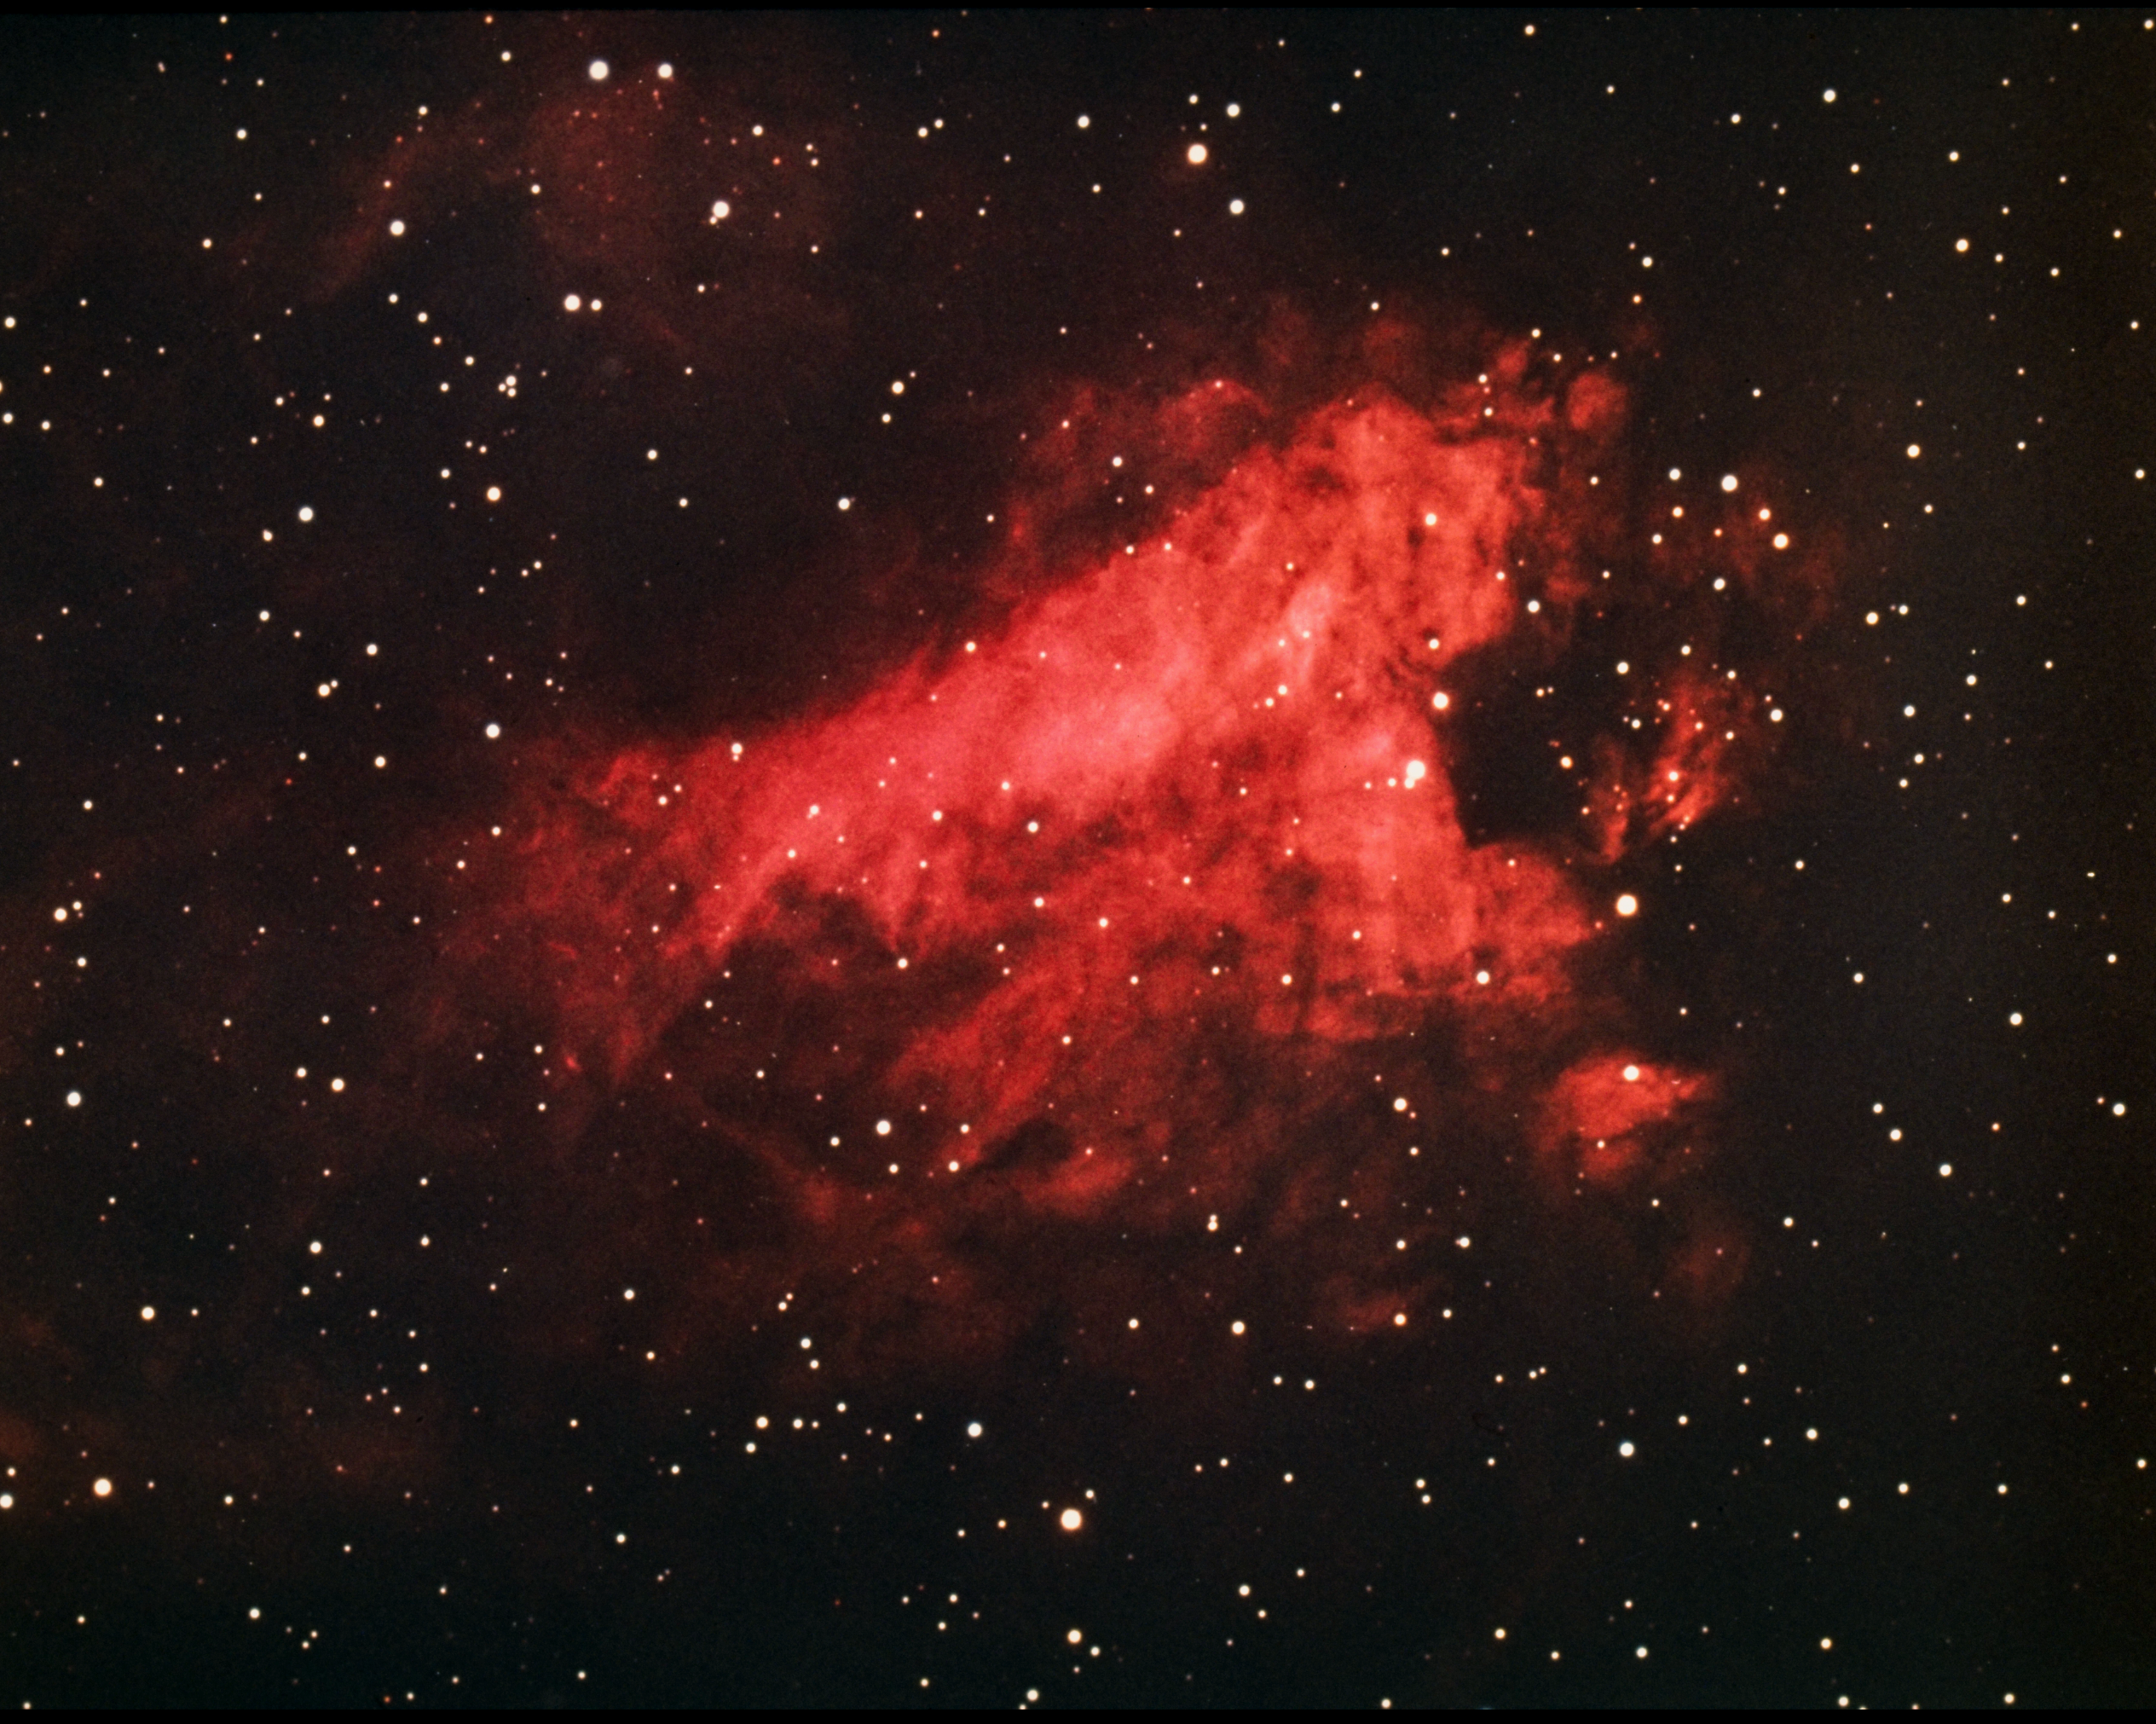

The Omega Nebula, M17

The Omega Nebula, Messier object 17 (M17), NGC 6618, in the constellation Sagittarius, as seen by the Kitt Peak 4-meter Mayall telescope in 1973. This bright nebula, criss-crossed by clouds and lanes of opaque dust and gas, is also known as the Swan Nebula and the Horseshoe Nebula. M17 is estimated to contain over 800 times as much material as the Sun within its 17 light-year diameter. At a distance of 5700 light-years, M17 is also a source of radio noise. North is at the top. We also have an interesting infrared image, a newer 0.9-meter optical image, and a deeper Schmidt image.

Credit: NOIRLab/NSF/AURA